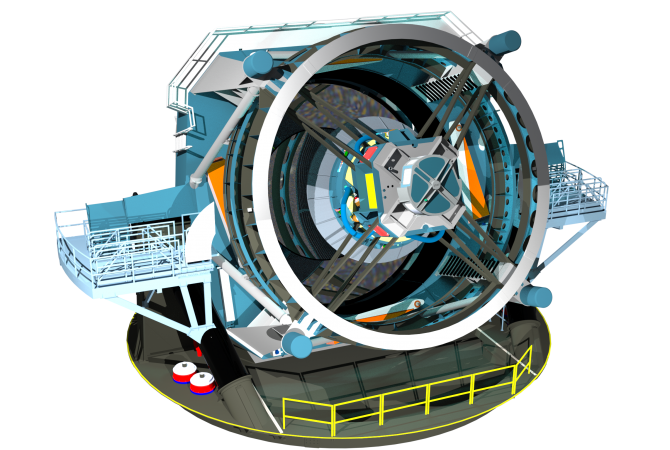

Rendering of the Large Synoptic Survey Telescope

A rendering of the Large Synoptic Survey Telescope, from May 2013. The LSST will be an 8-meter wide-field survey telescope that will image the entire visible sky a few times each week for 10 years. The LSST will reveal unprecedented information about distant galaxies, nearby asteroids and even the mysterious dark energy that is expanding the universe.

Credit: NSF/Adrian Apodaca